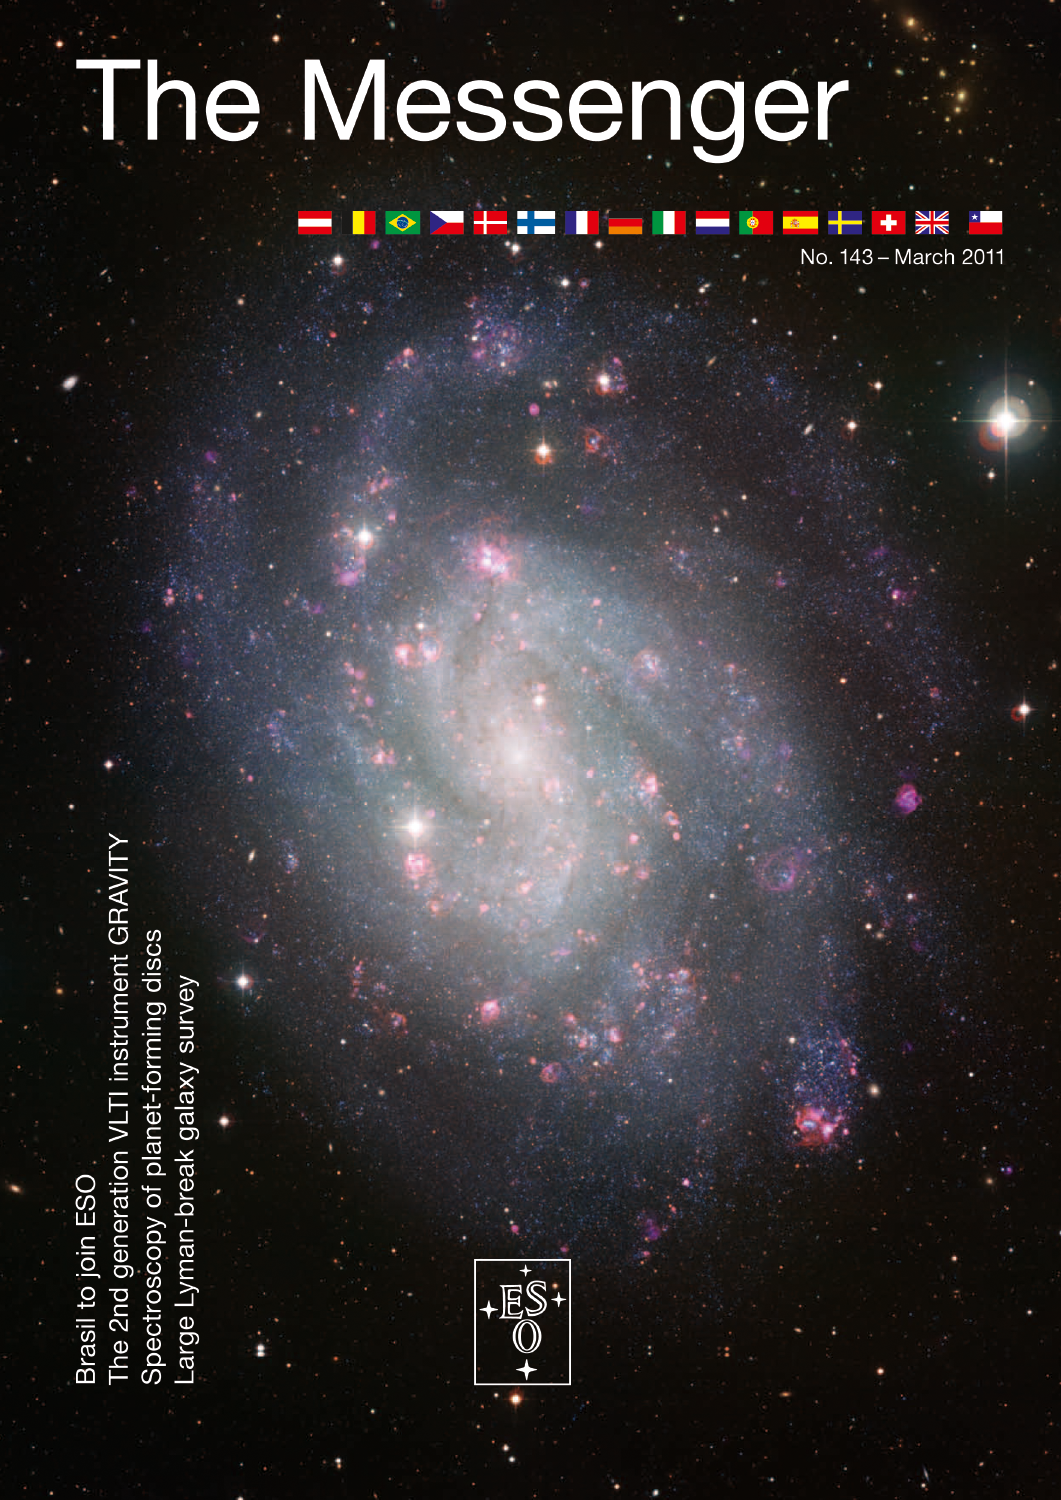

The Messenger No. 143 (March, 2011)

Credit: ESO